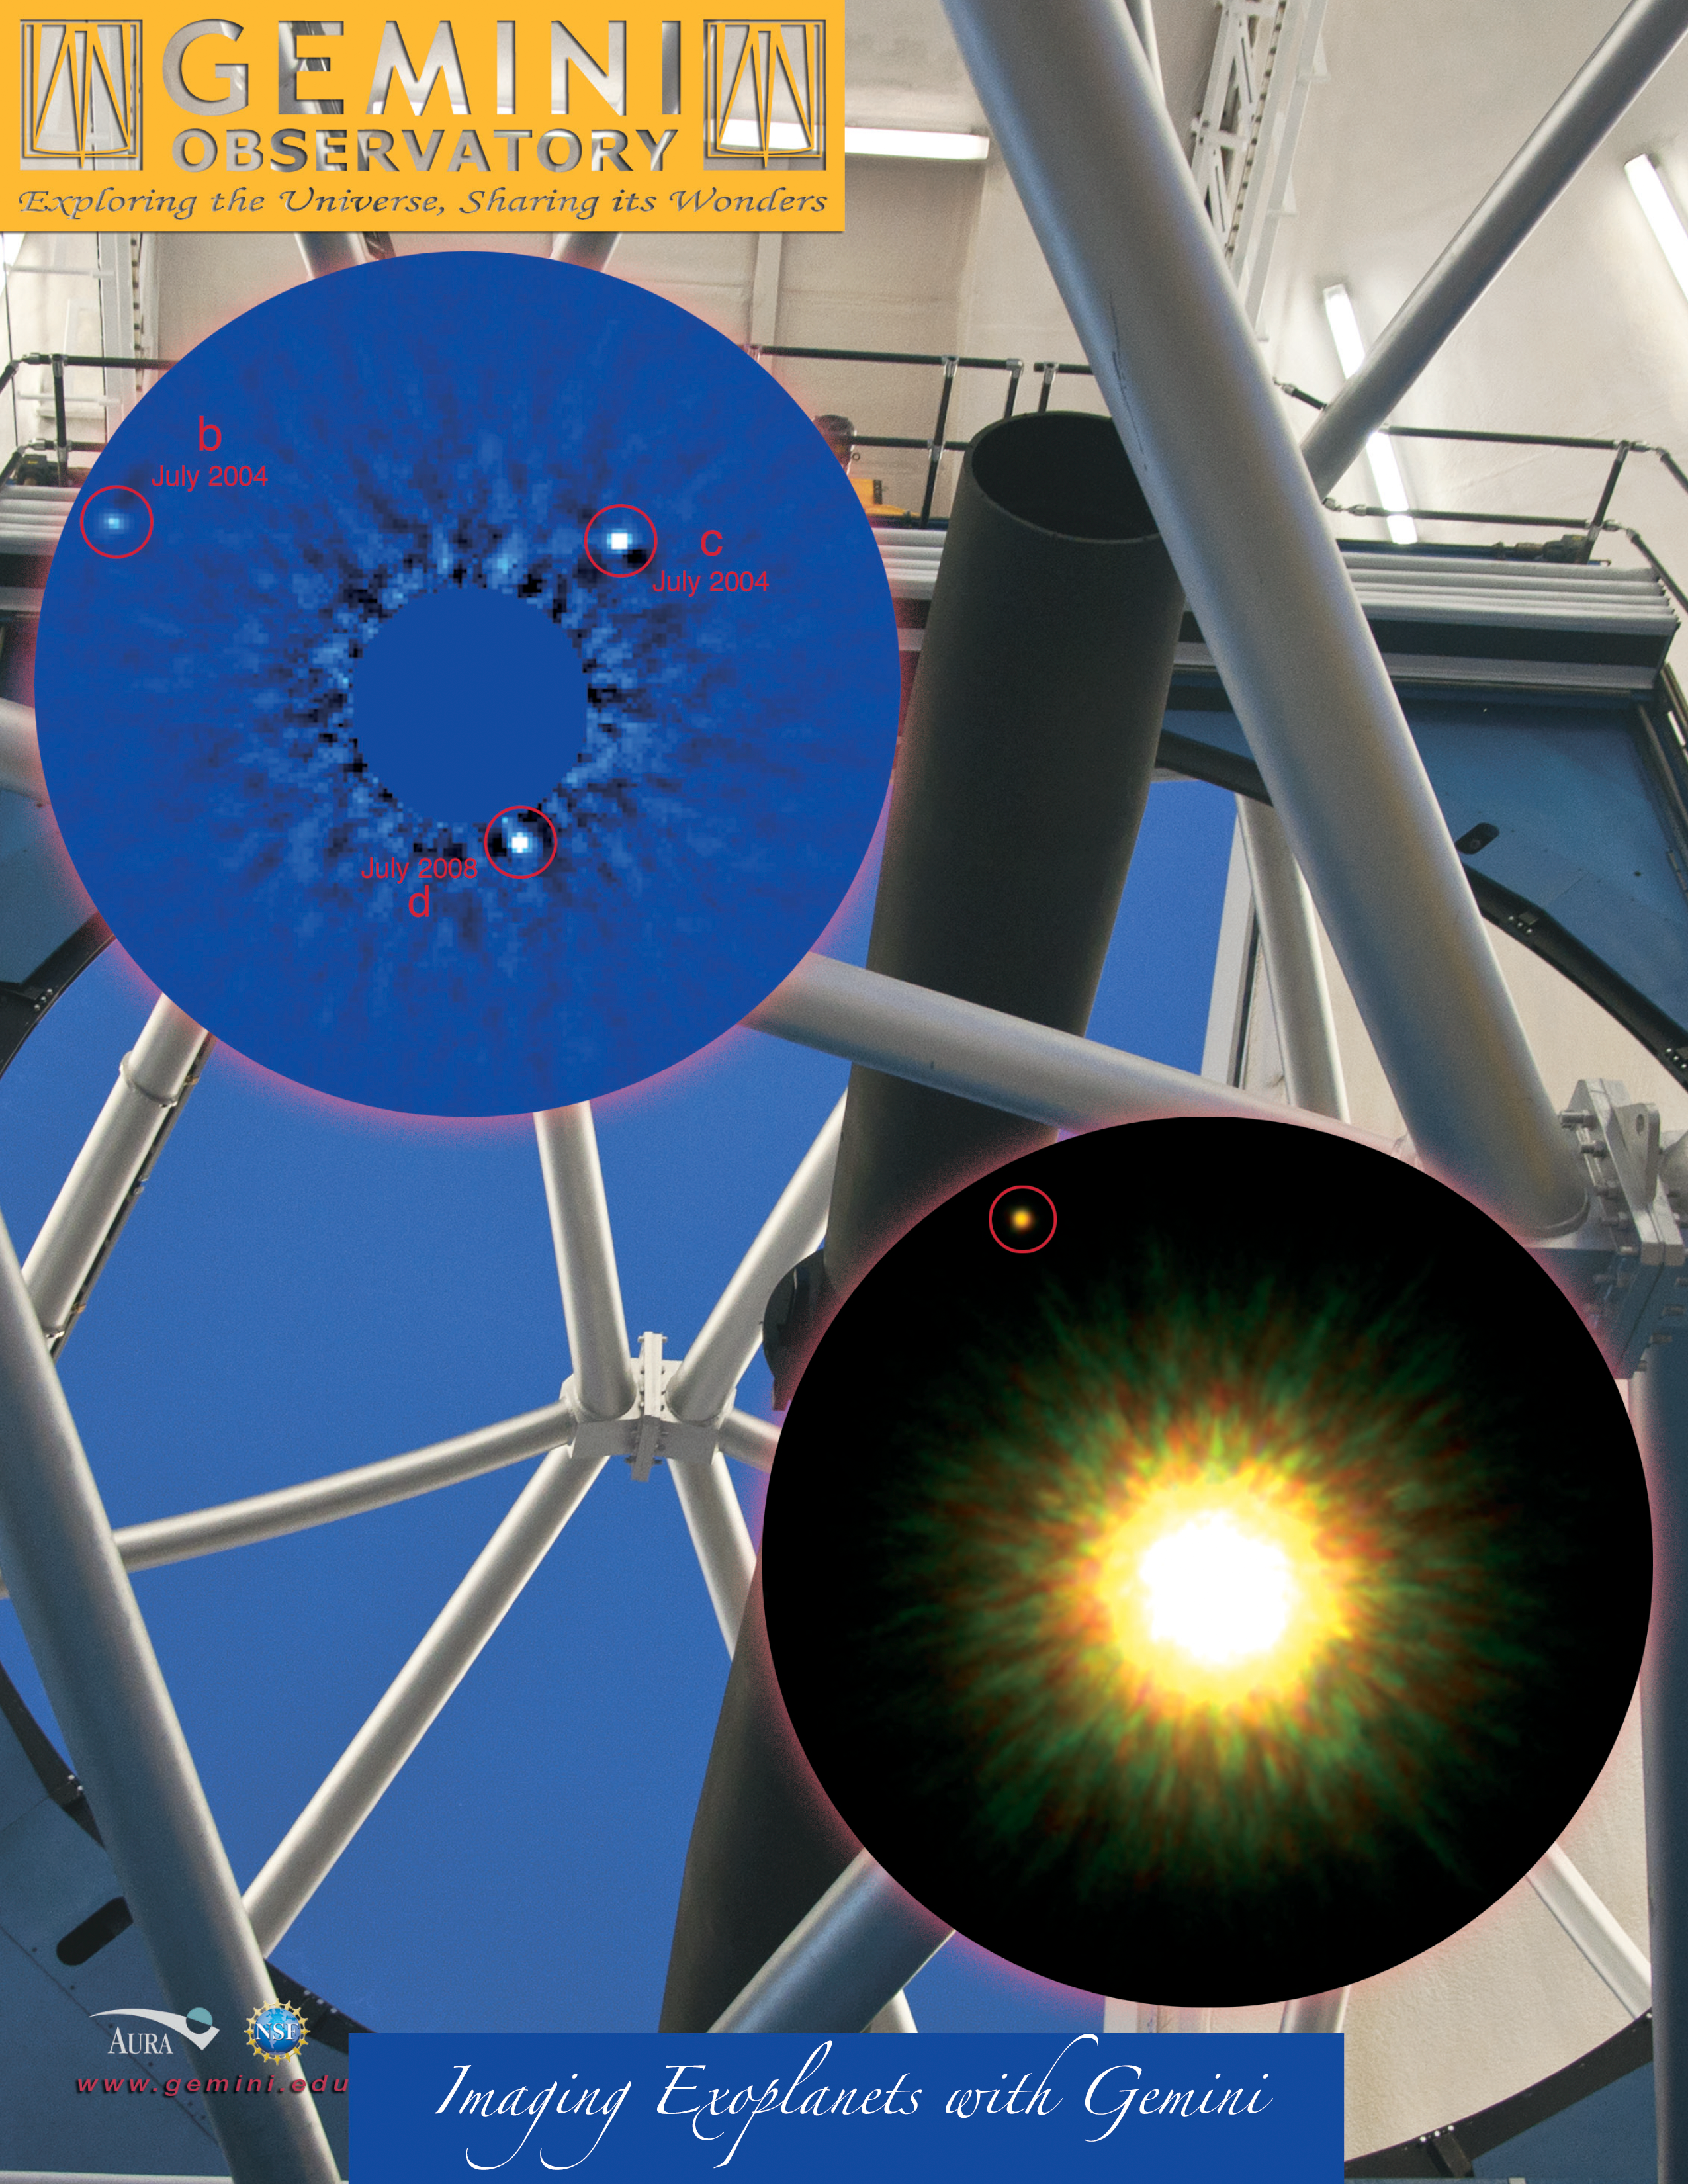

Imaging Exoplanets with Gemini

Planetary First Family (left) Astronomers using the Gemini North telescope and W.M. Keck Observatory on Hawaii’s Mauna Kea have obtained the first-ever direct images identifying a multi-planet system around a normal star. The planets (indicated by b, c and d) formed about sixty million years ago and are young enough that they are still glowing from heat released as they contracted. Analysis of the brightness and colors of the objects shows that the objects range from about 7 to 10 times the mass of Jupiter. As in our solar system, these giant planets orbit in the outer regions of this system – at roughly 25, 40, and 70 times the Earth-Sun separation. The furthest planet orbits just inside a disk of dusty debris, similar to that produced by objects in the Kuiper Belt of our solar system (just beyond the orbit of Neptune at 30 times the Earth-Sun distance). In some ways, this planetary system seems to be a scaled-up version of our solar system with a larger and brighter star. See press release at: www.gemini.edu/threeplanetspr First Picture of Likely Planet around Sun-like Star (right) First reported in September 2008 by a team led by David Lafrenière (then at the University of Toronto, now at the University of Montreal and Center for Research in Astrophysics of Quebec), the suspected planetary system (shown at right) required further observations over time to confirm that the planet and star were indeed moving through space together. “Back in 2008 what we knew for sure was that there was this young planetary mass object sitting right next to a young Sun-like star on the sky,” says Lafrenière. The extremely close proximity of the two objects strongly suggested that they were associated with each other but it was still possible (but unlikely) that they were unrelated and only aligned by chance in the sky. According to Lafrenière, “Our new observations rule out this chance alignment possibility, and thus confirms that the planet and the star are related to each other.” The host star is located about 500 light-years away in a group of young stars called the Upper Scorpius association that formed about five million years ago. The observations used the Near-Infrared Imager (NIRI) and the Altair adaptive optics system on the Gemini North telescope. Adaptive optics allows scientists to remove much of the distortions caused by our atmosphere and dramatically sharpen views of space. See press release at: www.gemini.edu/sunstarplanet

Credit: International Gemini Observatory